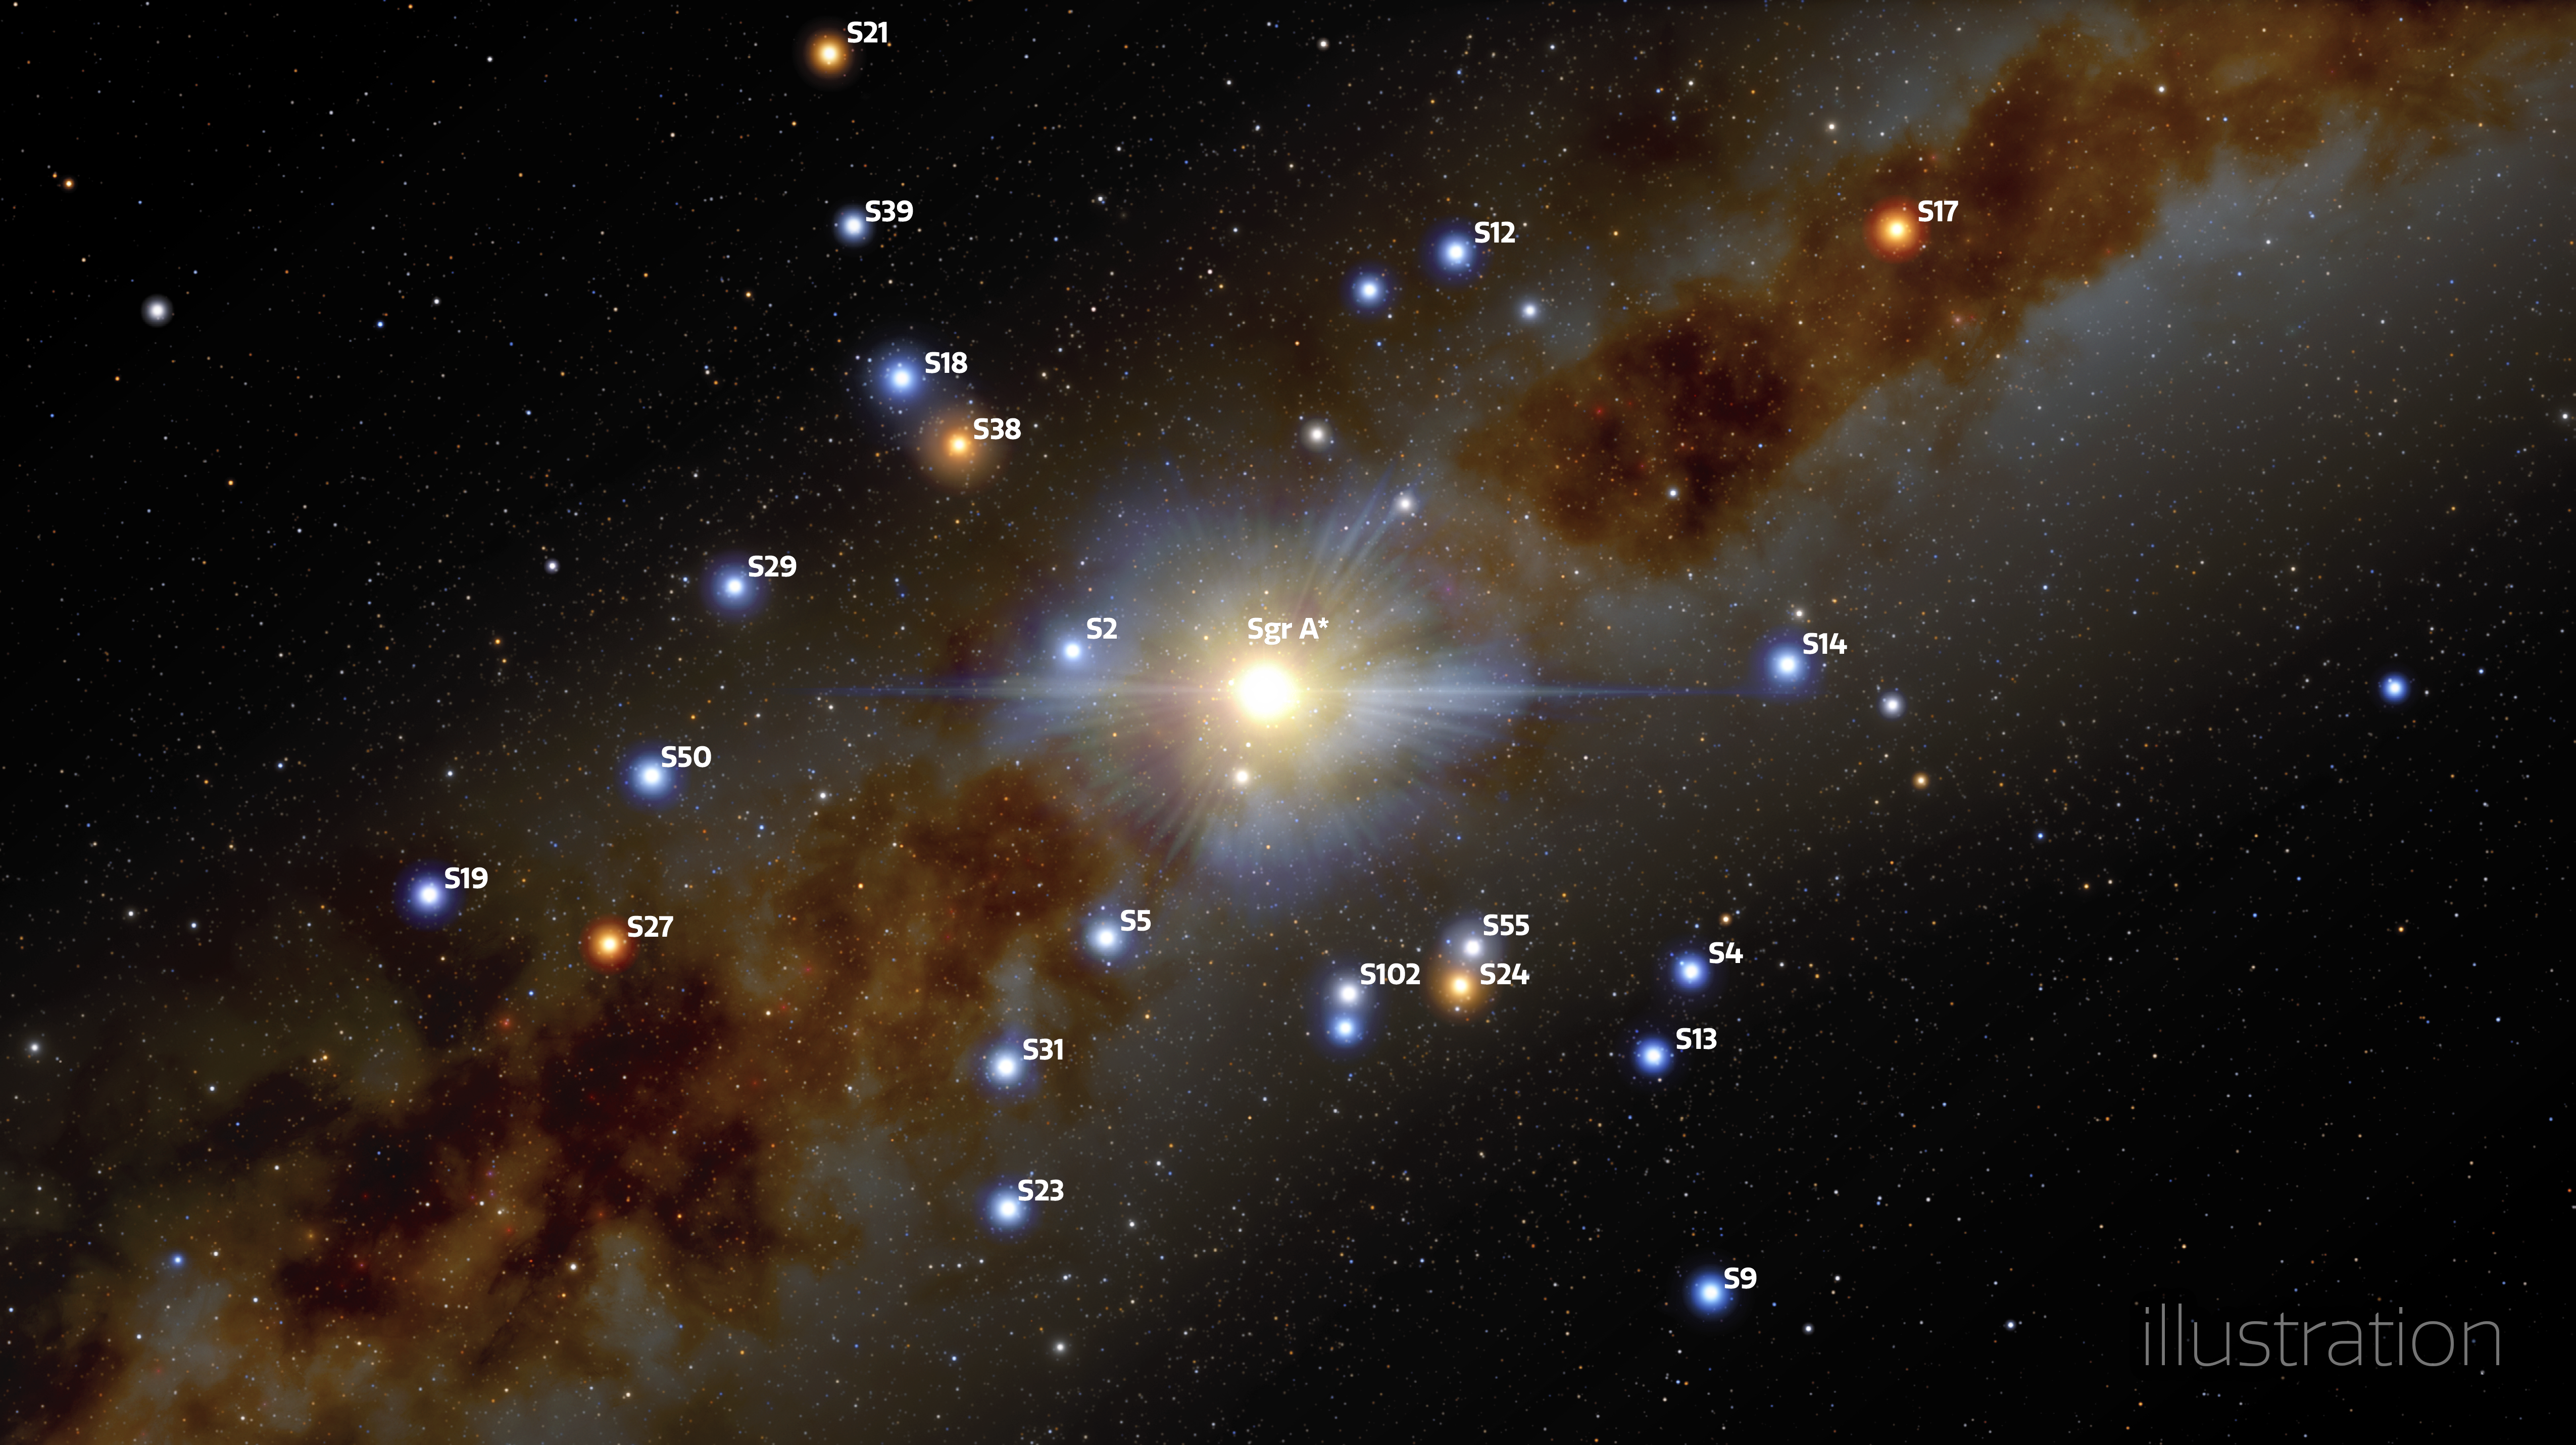

Illustration of the center of the Milky Way - labelled

In this illustration, stars are seen to be in close orbit around the supermassive black hole that lurks at the center of the Milky Way, known as Sagittarius A* (Sgr A*).

Using Gemini North of the international Gemini Observatory, a Program of NSF NOIRLab and ESO’s VLT, astronomers have measured more precisely than ever before the position and velocity of four of these stars, called S2, S29, S38, and S55, and found them to be moving in a way that shows that the mass in the center of the Milky Way is almost entirely due to the Sgr A* black hole, leaving very little room for anything else.

Credit: International Gemini Observatory/NOIRLab/NSF/AURA/J. da Silva/(Spaceengine) Acknowledgement: M. Zamani (NSF NOIRLab)